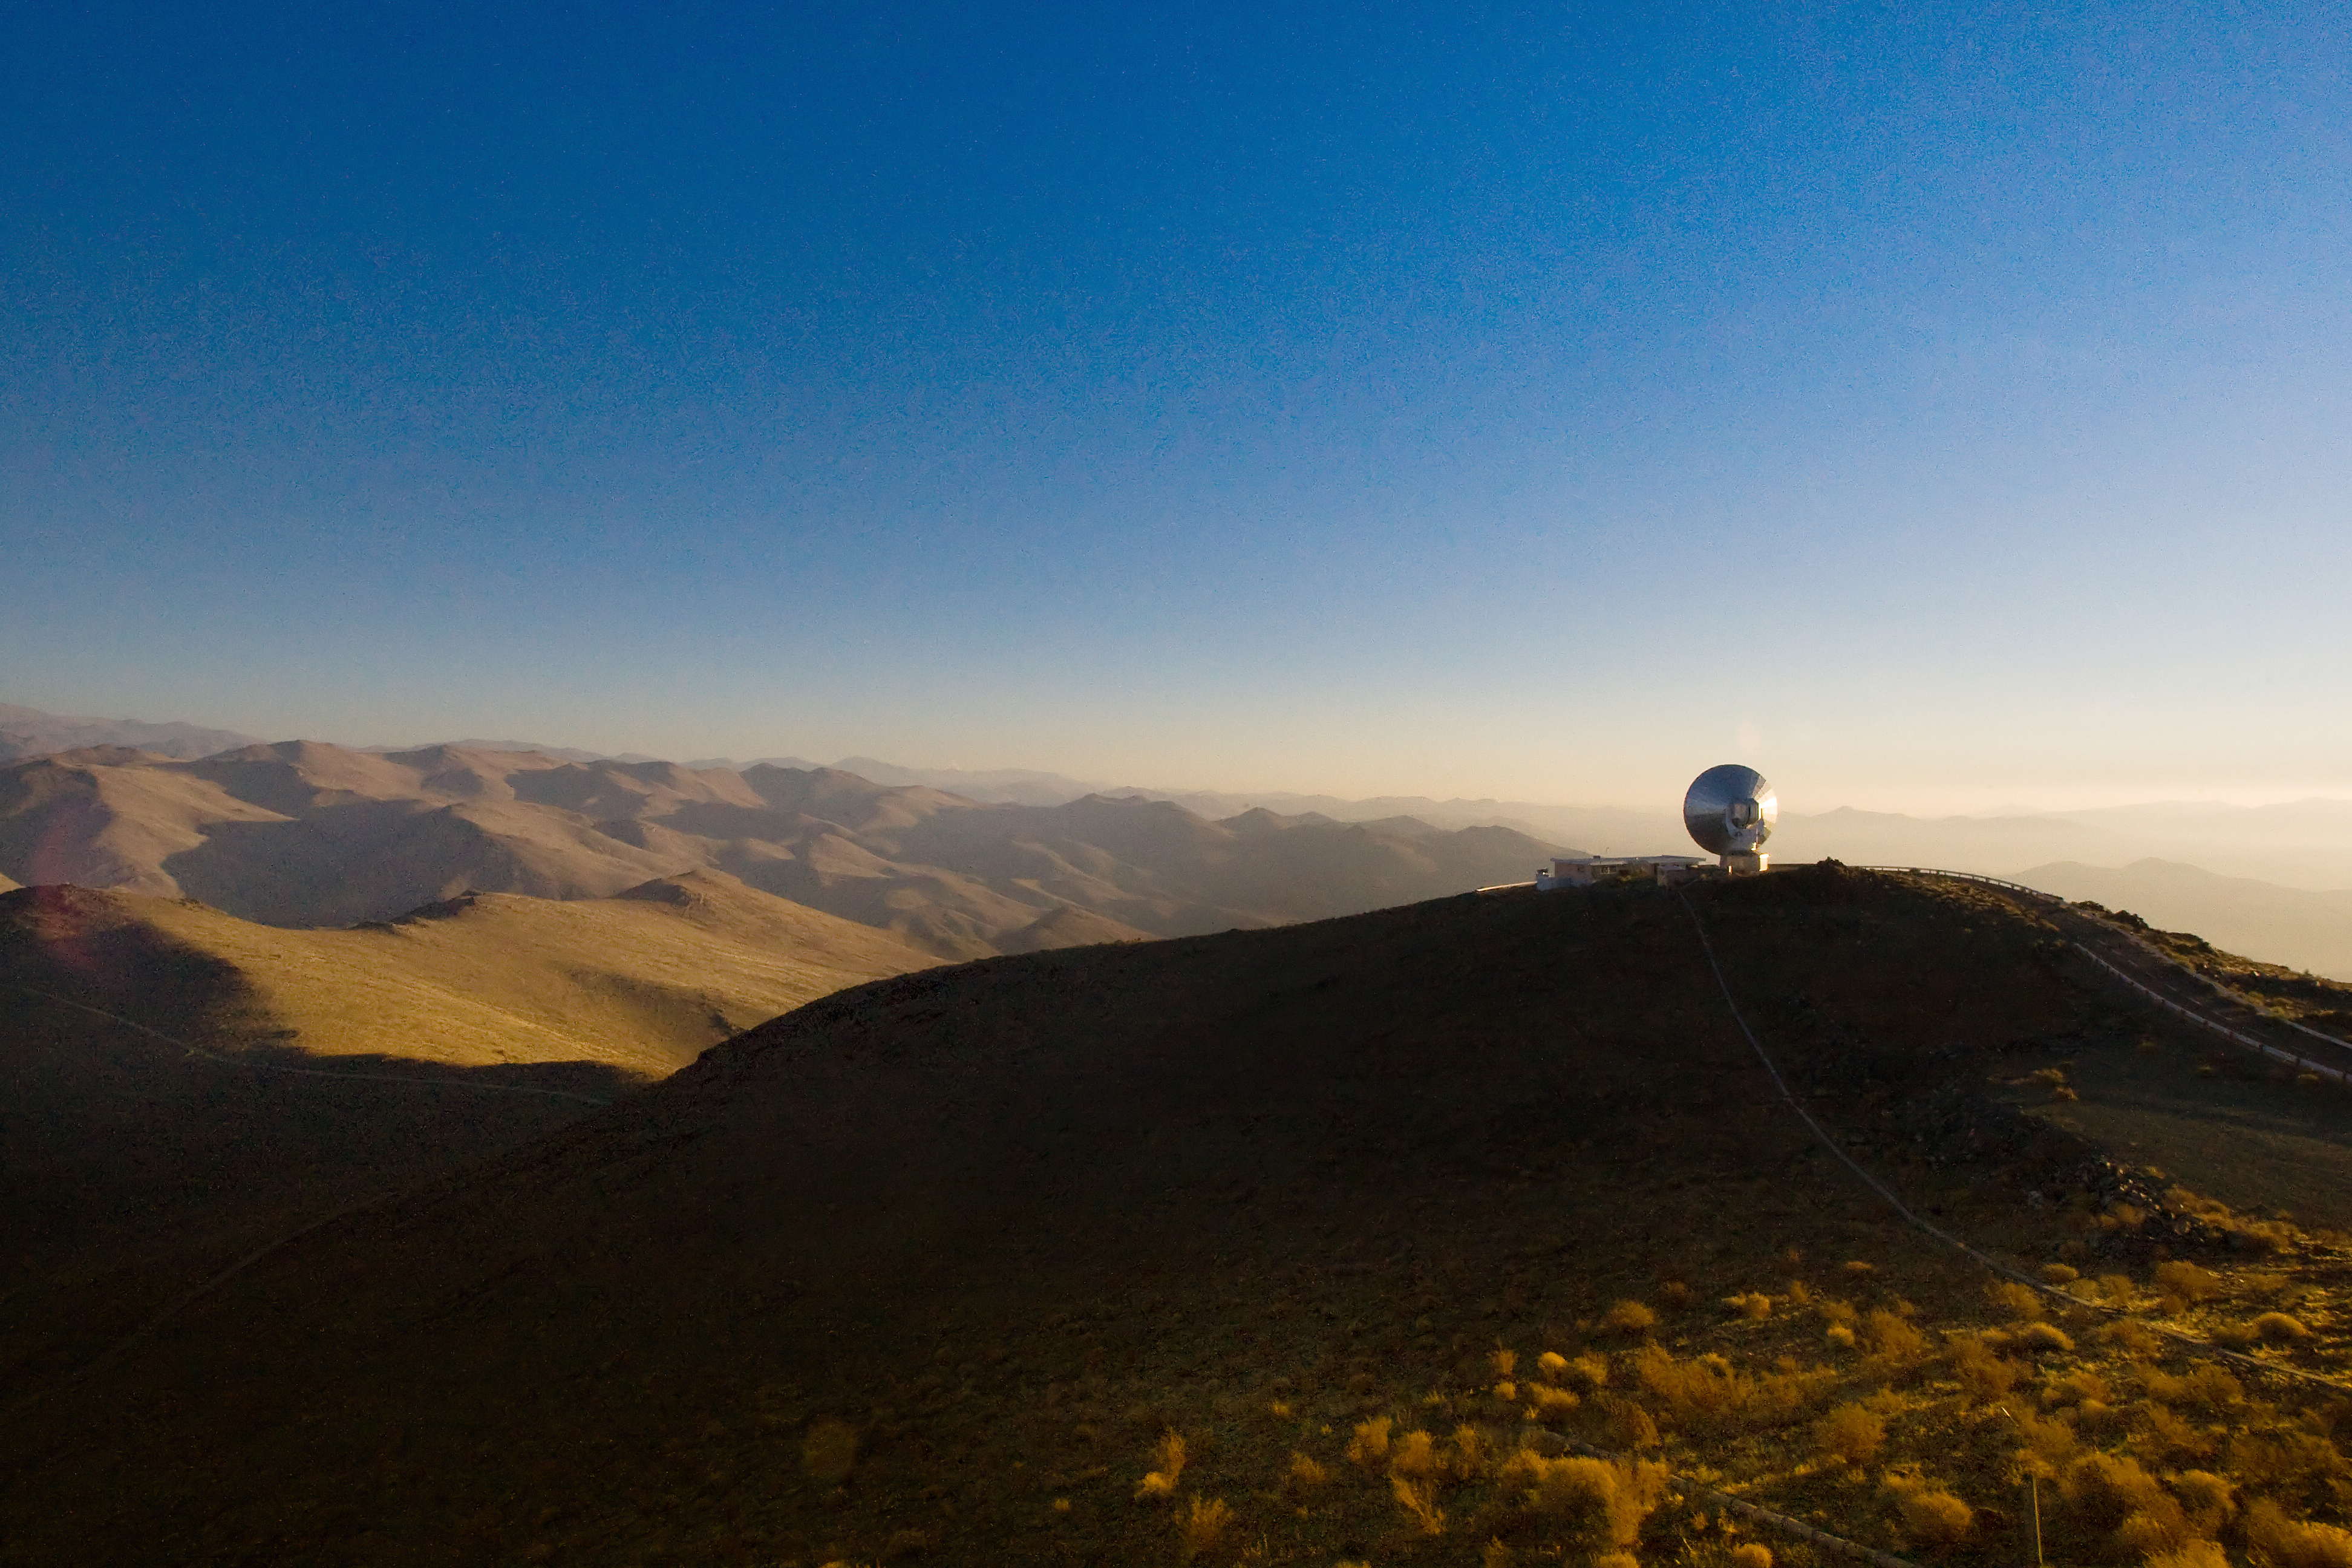

SEST at La Silla from a distance

The 15-metre Swedish-ESO Submillimeter Telescope (SEST) at ESO's La Silla observing site in the southern part of the Atacama desert of Chile. Designed to observe at sub-millimetric wavelengths, SEST was built in 1987 on La Silla and decommissioned in 2003. 2,400 metres above sea level, La Silla was ESO's first observing site. Currently ESO operates the ESO 3.6-metre telescope and the 3.58-metre New Technology Telescope (NTT) at La Silla. This site also hosts many national telescopes, including the Swiss 1.2-metre Leonhard Euler Telescope and the Danish 1.54-metre telescope.

Credit: Iztok Boncina/ESO